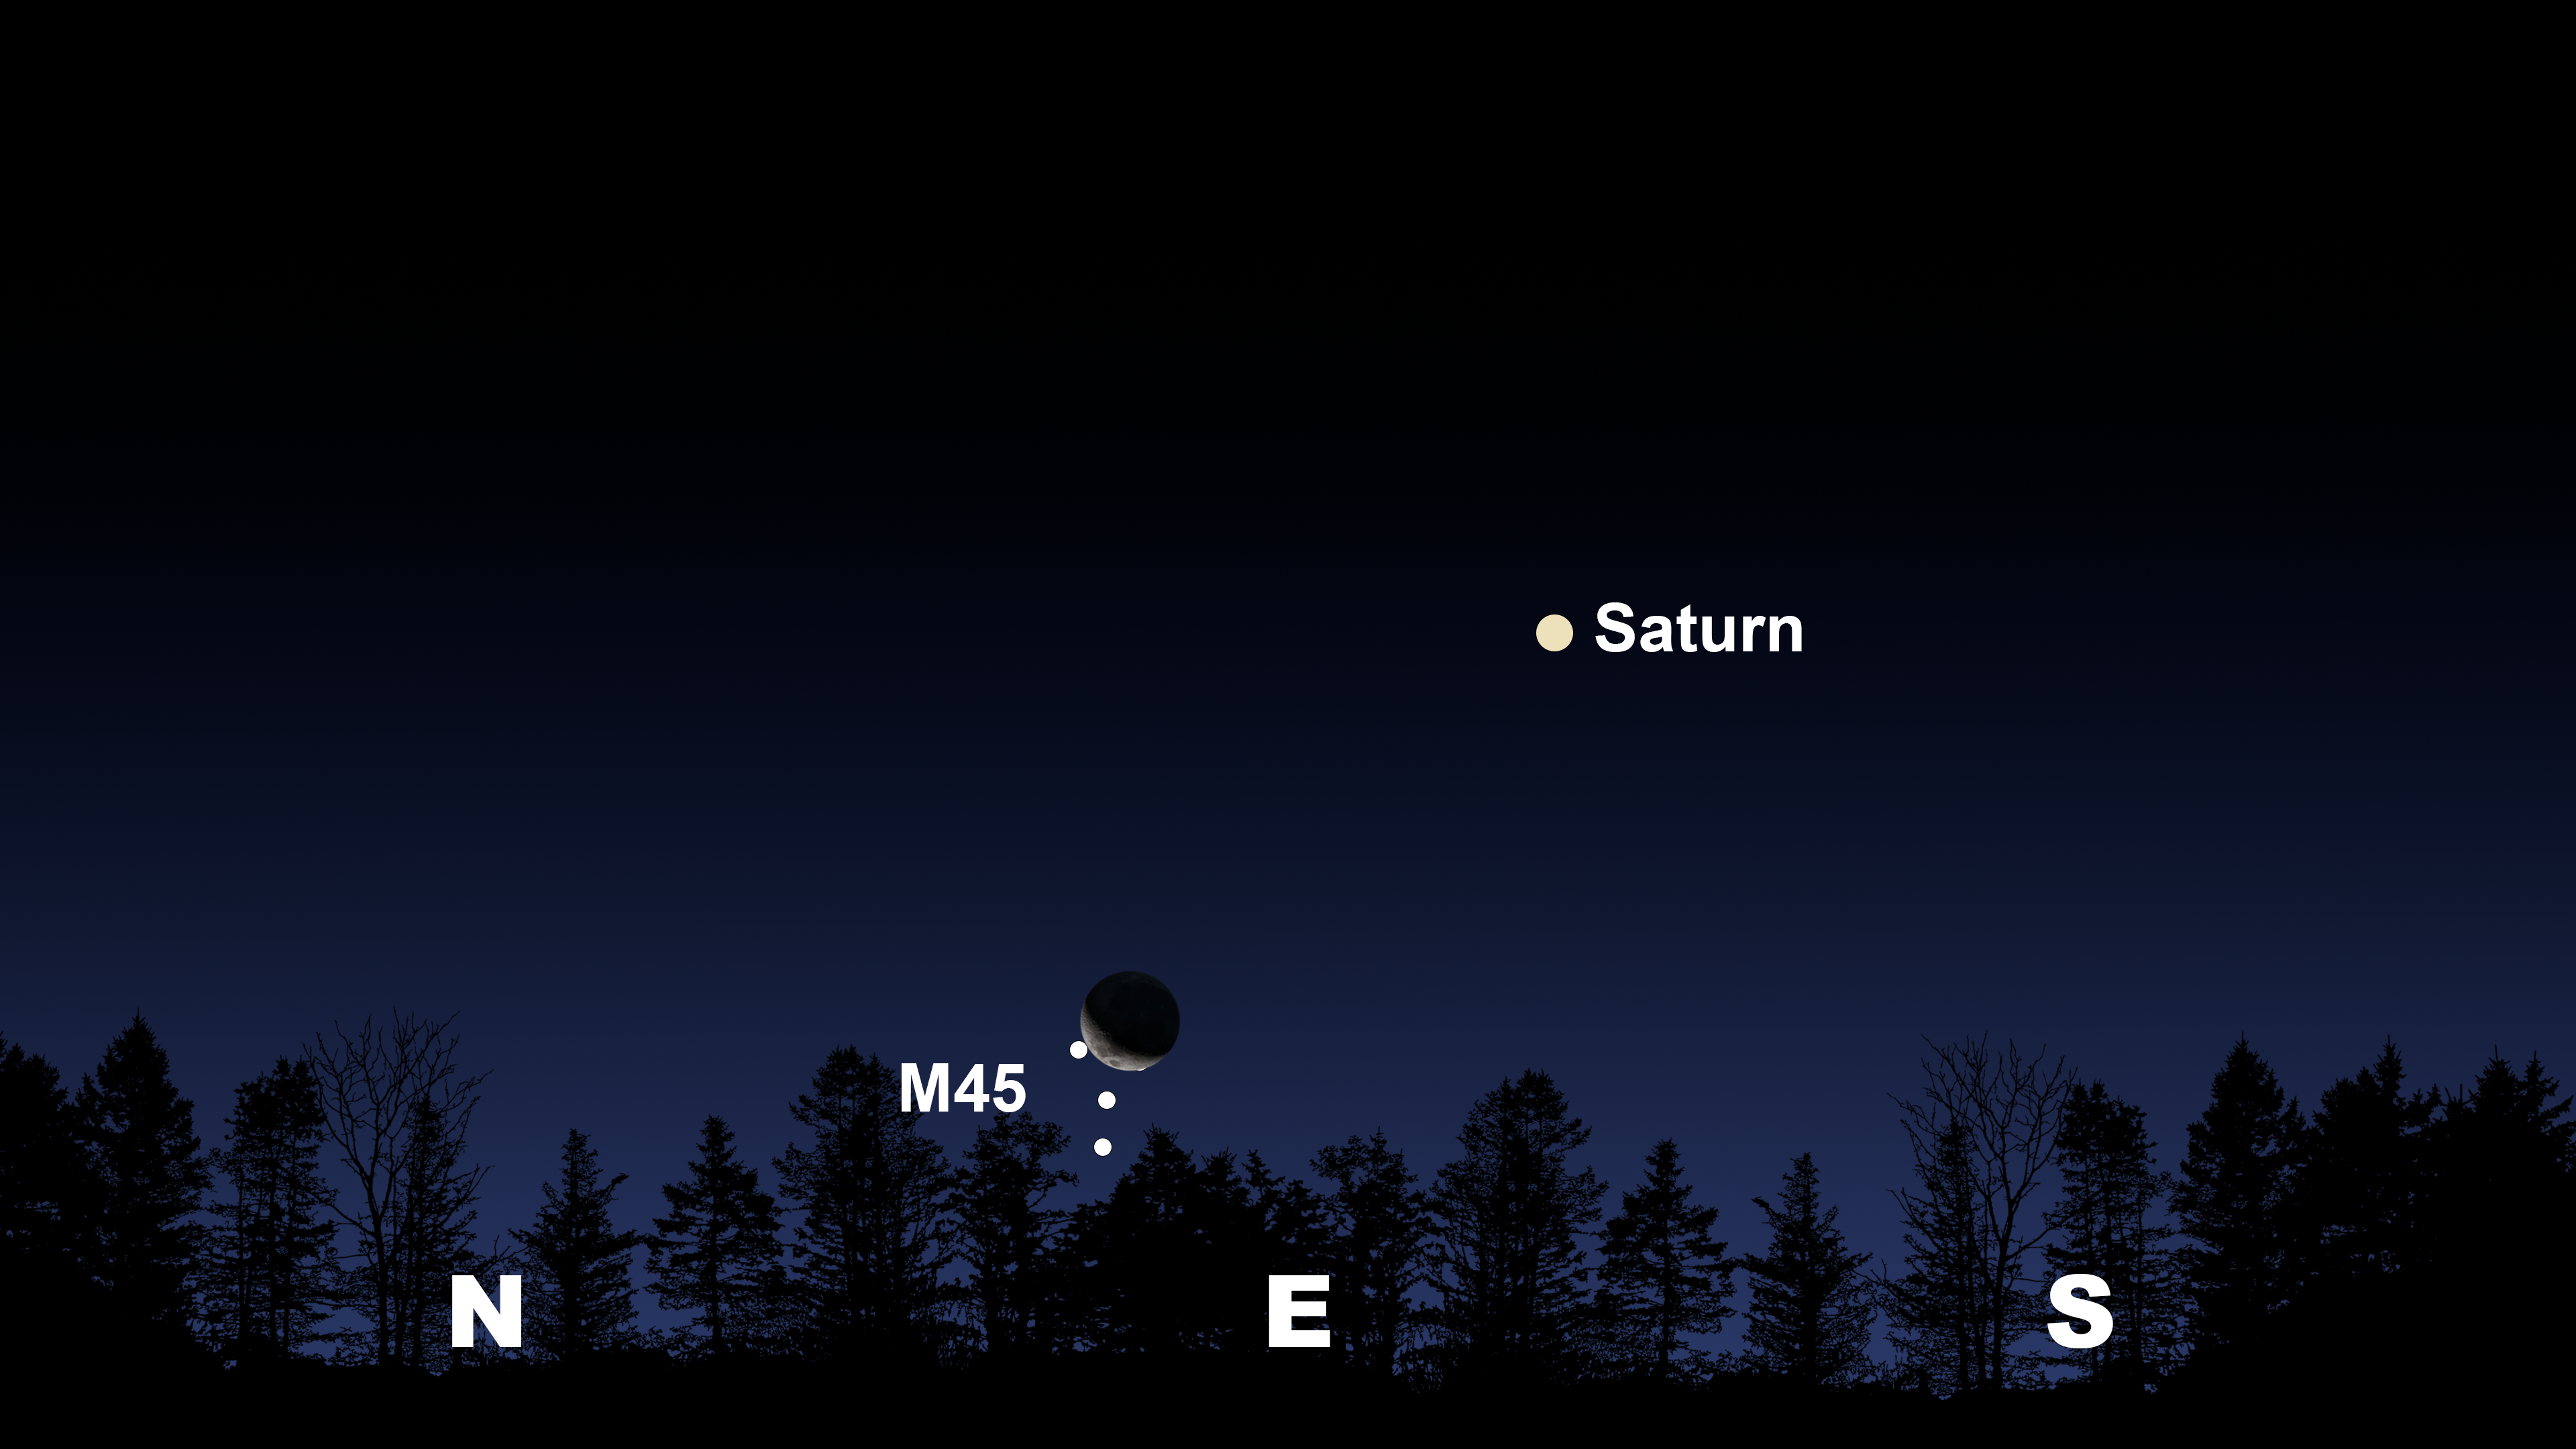

The night sky from Tucson at 2:00 a.m. MST on 20 July. La Serena and Hilo will have similar views, but the Moon will not occult M45.

Credit: NOIRLab/NSF/AURA/Stellarium/J. Davis